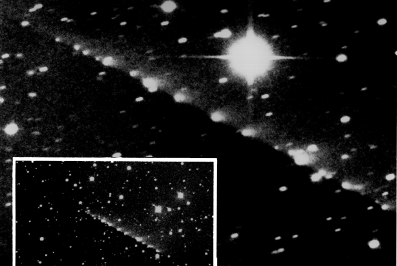

Shoemaker-Levy 9 headed for Jupiter

These two photos from the ESO La Silla observatory show the individual nuclei of comet Shoemaker-Levy 9, now headed for collision with Jupiter on 16 - 22 July 1994.

The wide-field photo (below, left) was obtained by Klaus Jockers and Galina Chernova (Max-Planck-Institute fur Aeronomie, Katlenburg, Lindau, Germany) on May 1, 1994. For this 5 min exposure in red light they used a CCD camera at the MPIfAe/Hoher List focal reducer at the ESO 1-metre telescope. The entire nuclear train (the "string of pearls") is very well seen, together with the sunlight-reflecting dust from the nuclei, all on one side. On this date, the comet was 654 million km from the Earth and the angular extension of the train was about 5.3 arcmin, corresponding to a projected length of just over 1 million km.

A 15 min CCD image was obtained for astrometric purposes on May 11, 1994, by Jean-Francois Claeskens at the Danish 1.5 m telescope at La Silla; it is here reproduced in close-up to show well the individual nuclei, in particular the fainter ones. The bright object to the upper right is a 10th mag star. Note that the stars in the field are somewhat trailed, since the telescope was set to follow the motion of the comet. The first nucleus to hit Jupiter will be "A", here seen 42 mm from the left edge and 33 mm below the upper edge of the large picture. The last is "W", 43 mm above the lower edge and 9 mm from the right edge. The comet was 657 million km from the Earth and the train was somewhat longer, 5.8 arcmin i.e. the projected length was now 1.1 million km.

Technical information: Wide-Field: pixel size 1.5 arcsec; scale on photo: 5.1 arcsec/mm; field size: 12.2 x 6.6 arcmin; 5 min exposure; gunn-r filtre. Close-Up: pixel size 0.38 arcsec; scale on photo: 1.3 arcsec/mm; field size: 6.4 x 4.4 arcmin; 15 min exposure; V-filtre. On both photos, North is up and East is to the left; both were obtained during moderate seeing conditions.

Credit: ESO